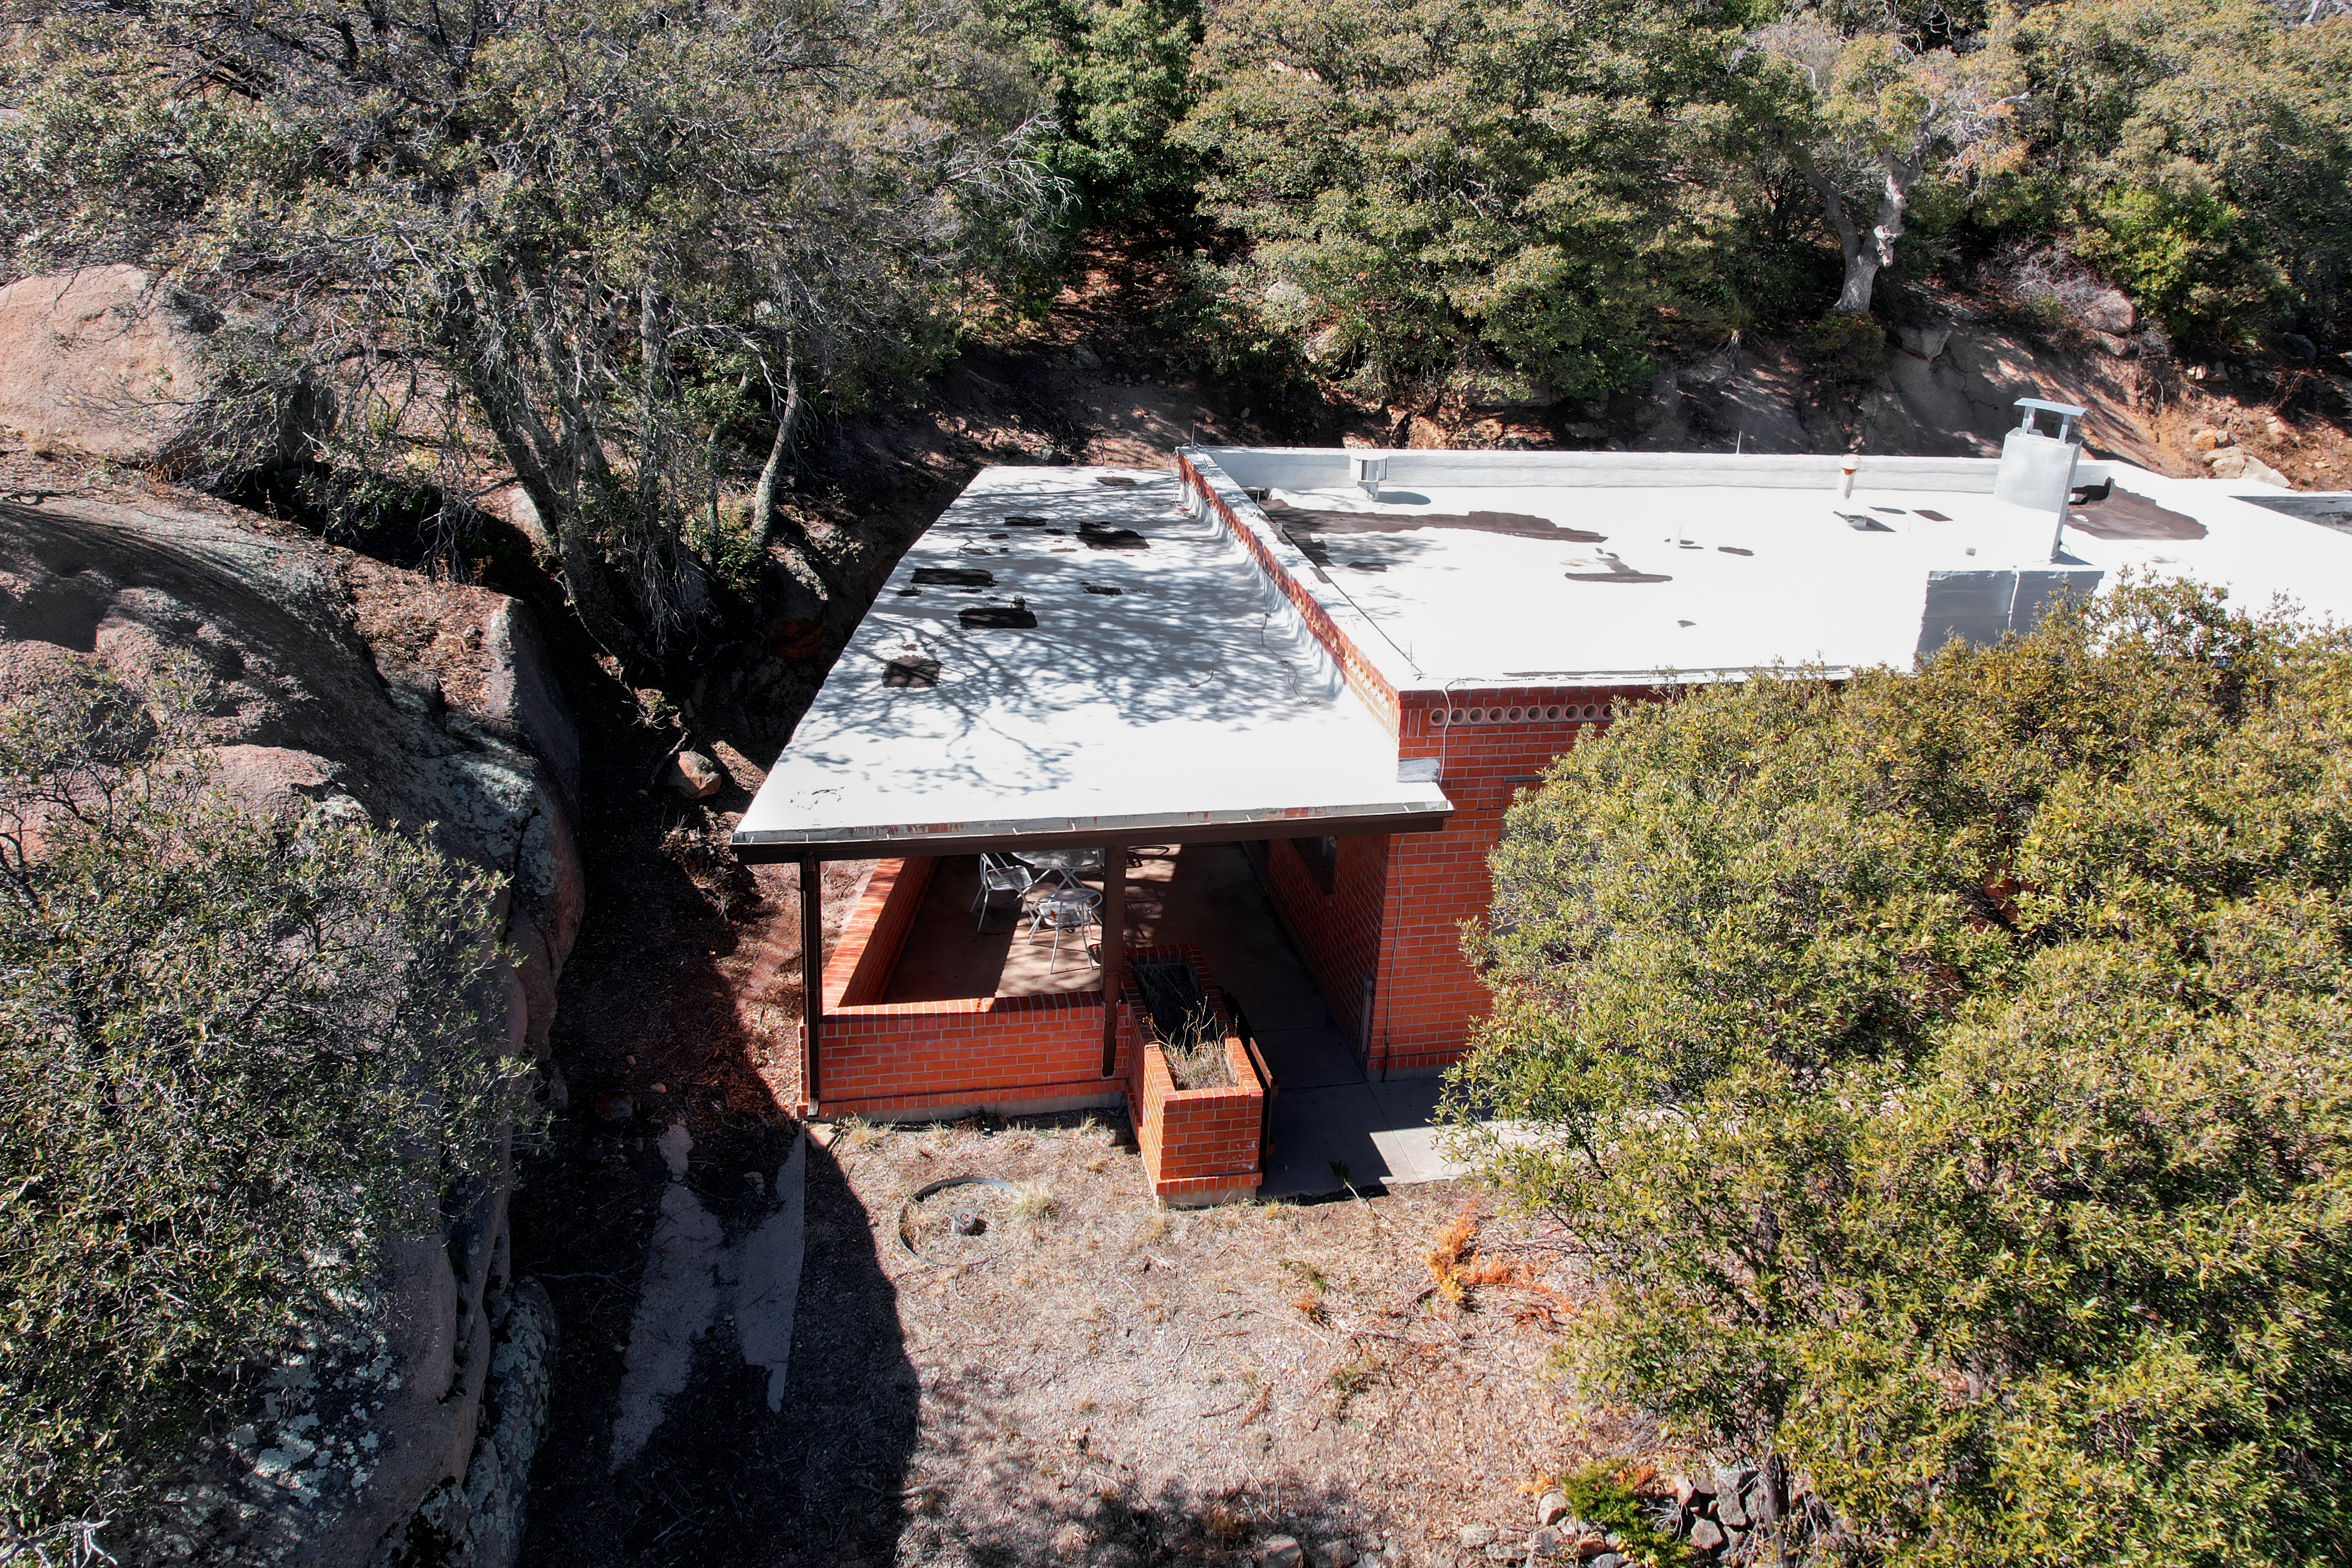

Kitt Peak National Observatory House 3

View from the roof of House 3 at Kitt Peak National Observatory (KPNO), a Program of NSF NOIRLab.

Credit: KPNO/NOIRLab/NSF/AURA/P. Marenfeld